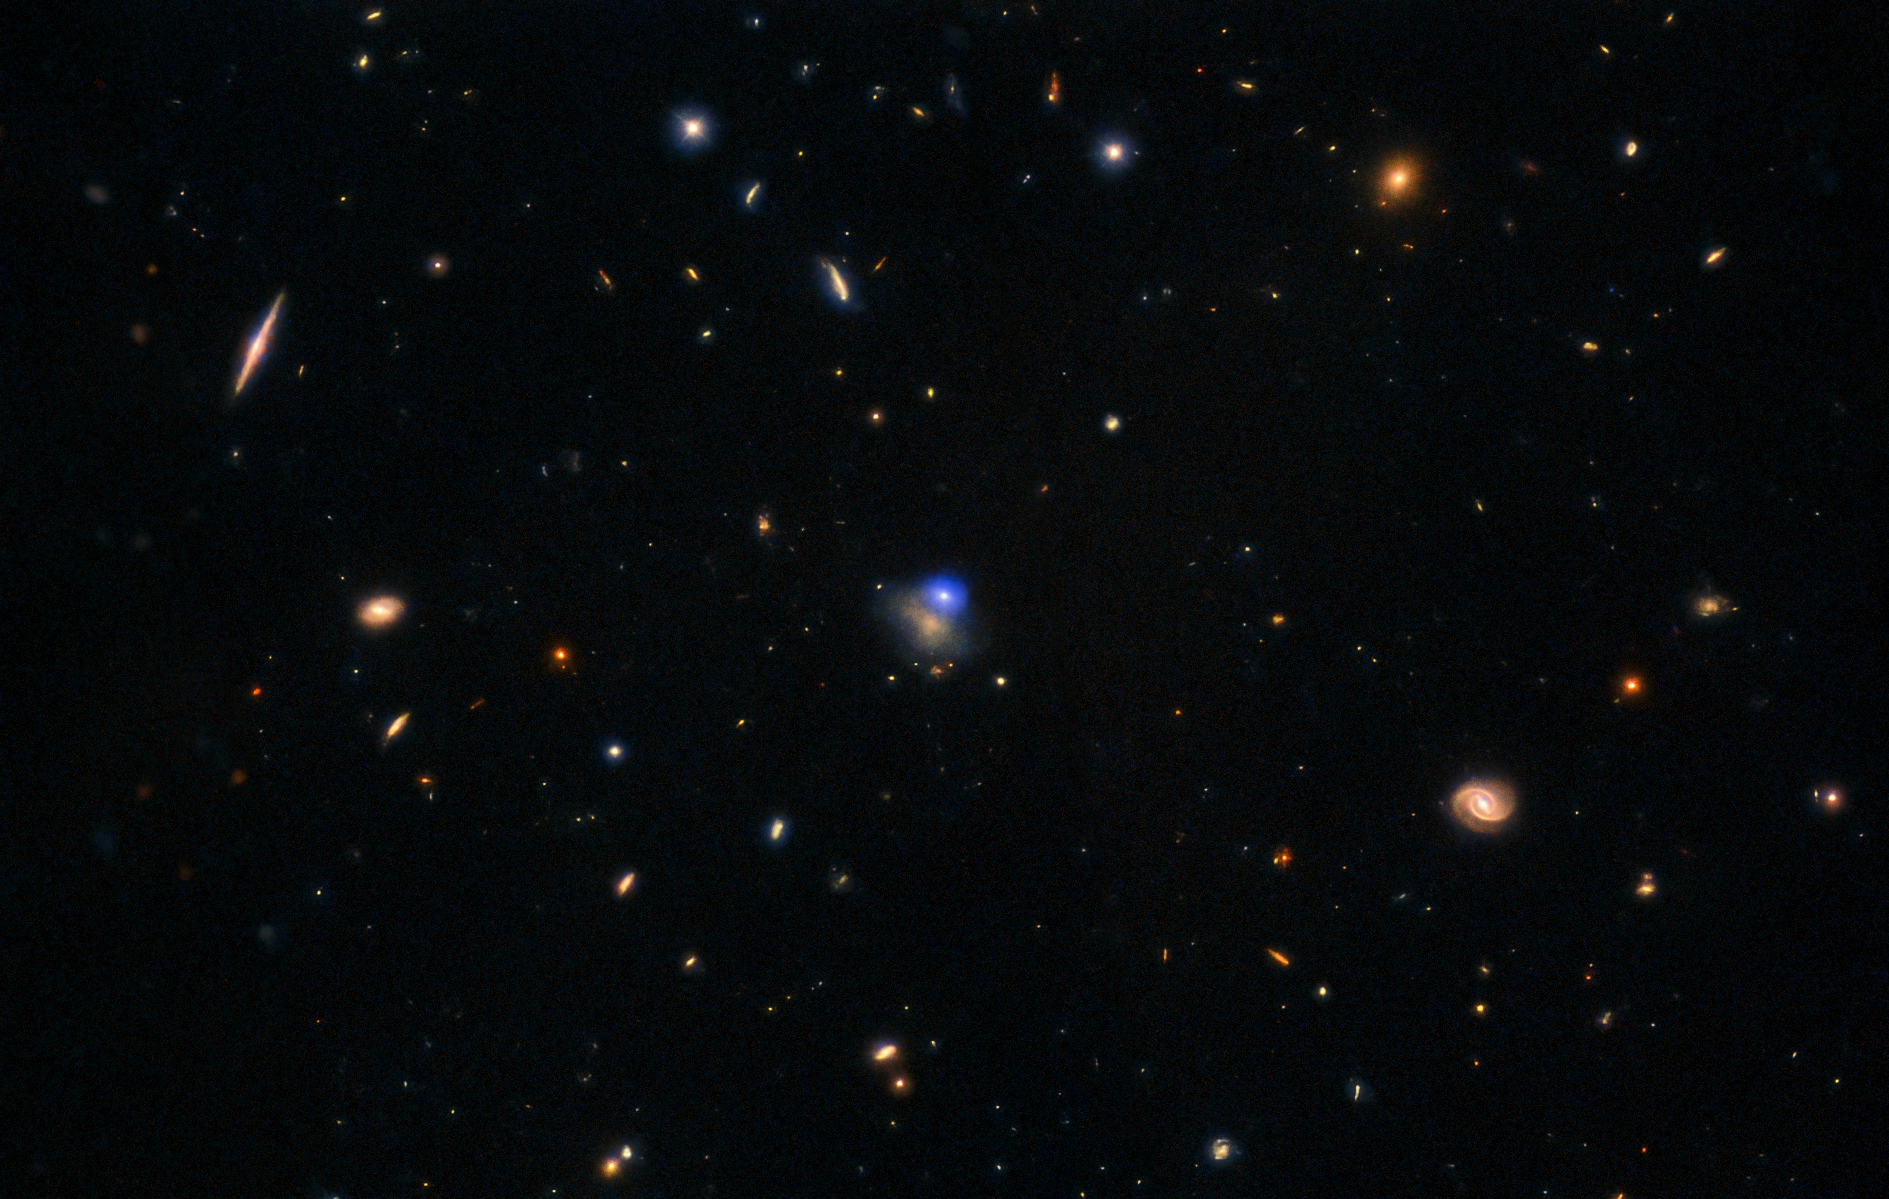

Most luminous fast blue optical transient

This composite image features X-ray, ultraviolet, optical, and near-infrared data of the luminous fast blue optical transient (LFBOT) named AT 2024wpp. The transient is the bright spot at the upper right edge of its host galaxy, which is 1.1 billion light-years from Earth.

Credit: International Gemini Observatory/NOIRLab/NSF/AURA Image Processing: J. Miller (International Gemini Observatory/NSF NOIRLab), T.A. Rector (University of Alaska Anchorage/NSF NOIRLab), M. Zamani & D. de Martin (NSF NOIRLab)